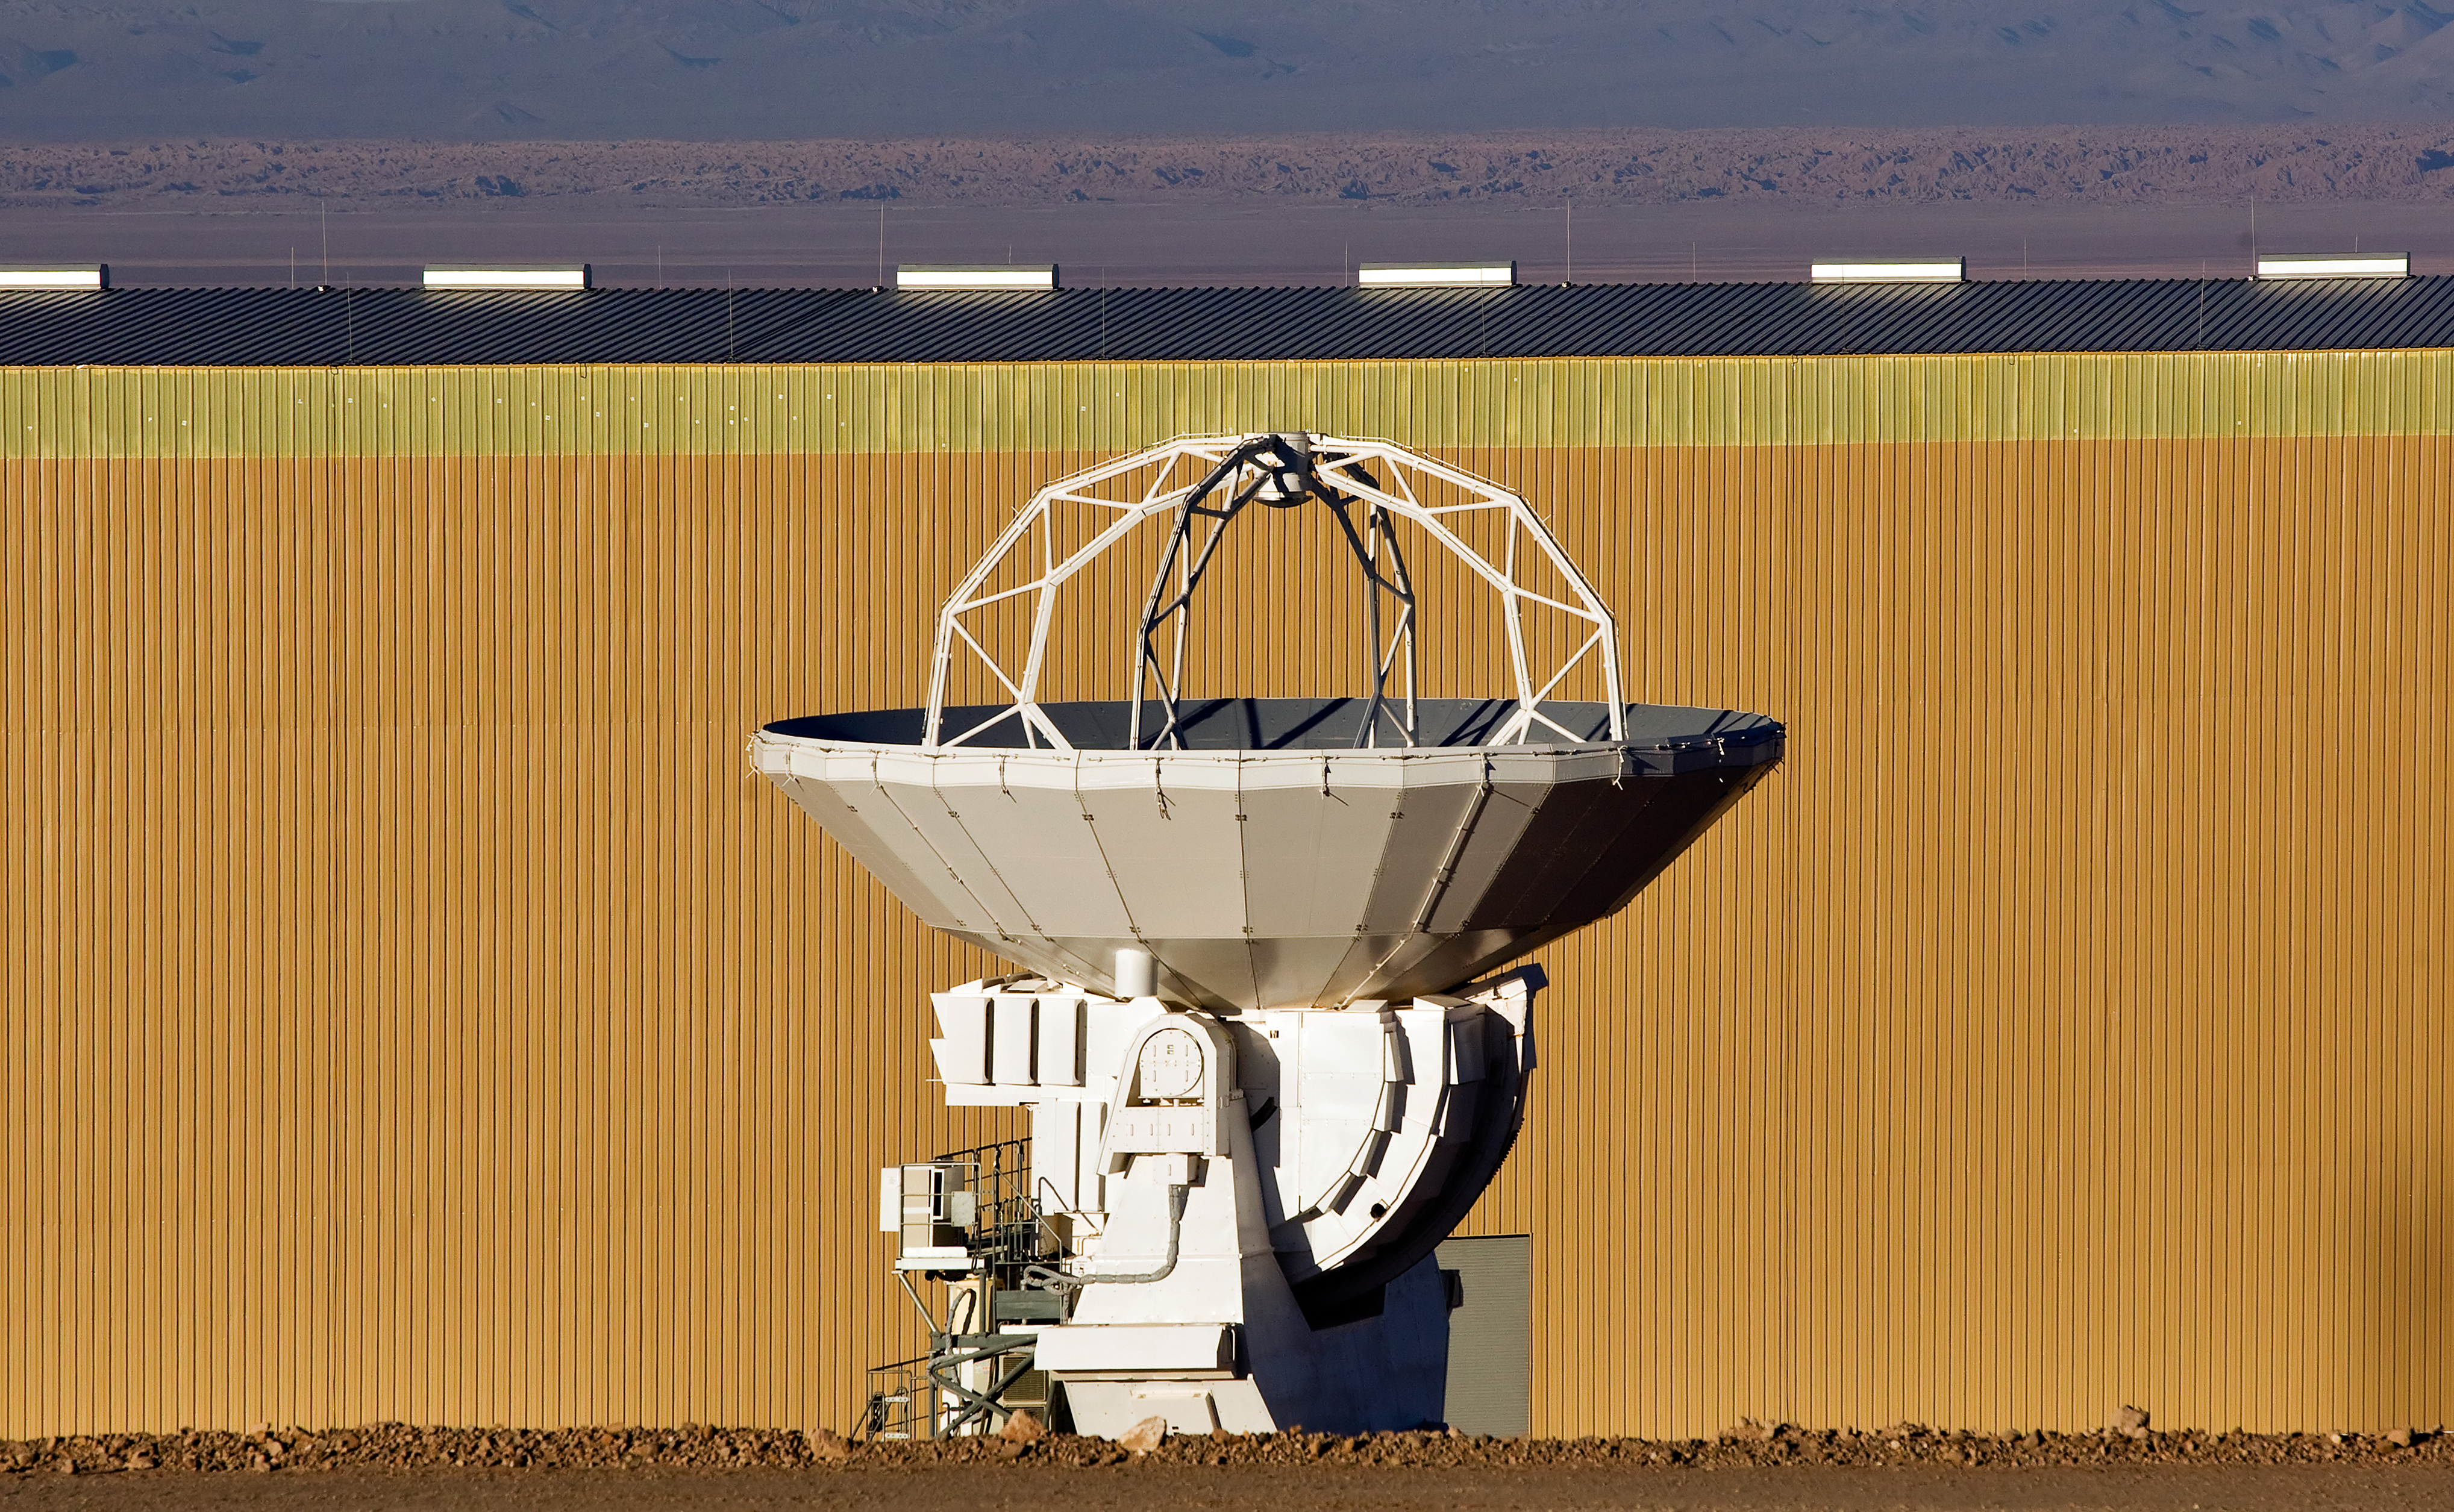

ALMA antenna at OSF

One of the Atacama Large Millimeter/submillimeter Array (ALMA) antennas at the Operation Support Facility in the Chilean Andes, 2900 m above sea level. ALMA is the largest ground-based astronomy project in existence, and will be comprised of a giant array of 12-m submillimetre quality antennas, with baselines of several kilometres. An additional, compact array of 7-m and 12-m antennas will complement the main array. Construction of ALMA started in 2003 and will be completed in 2012. The ALMA project is an international collaboration between Europe, East Asia and North America in cooperation with the Republic of Chile.

Credit: Iztok Bončina/ALMA (ESO/NAOJ/NRAO)